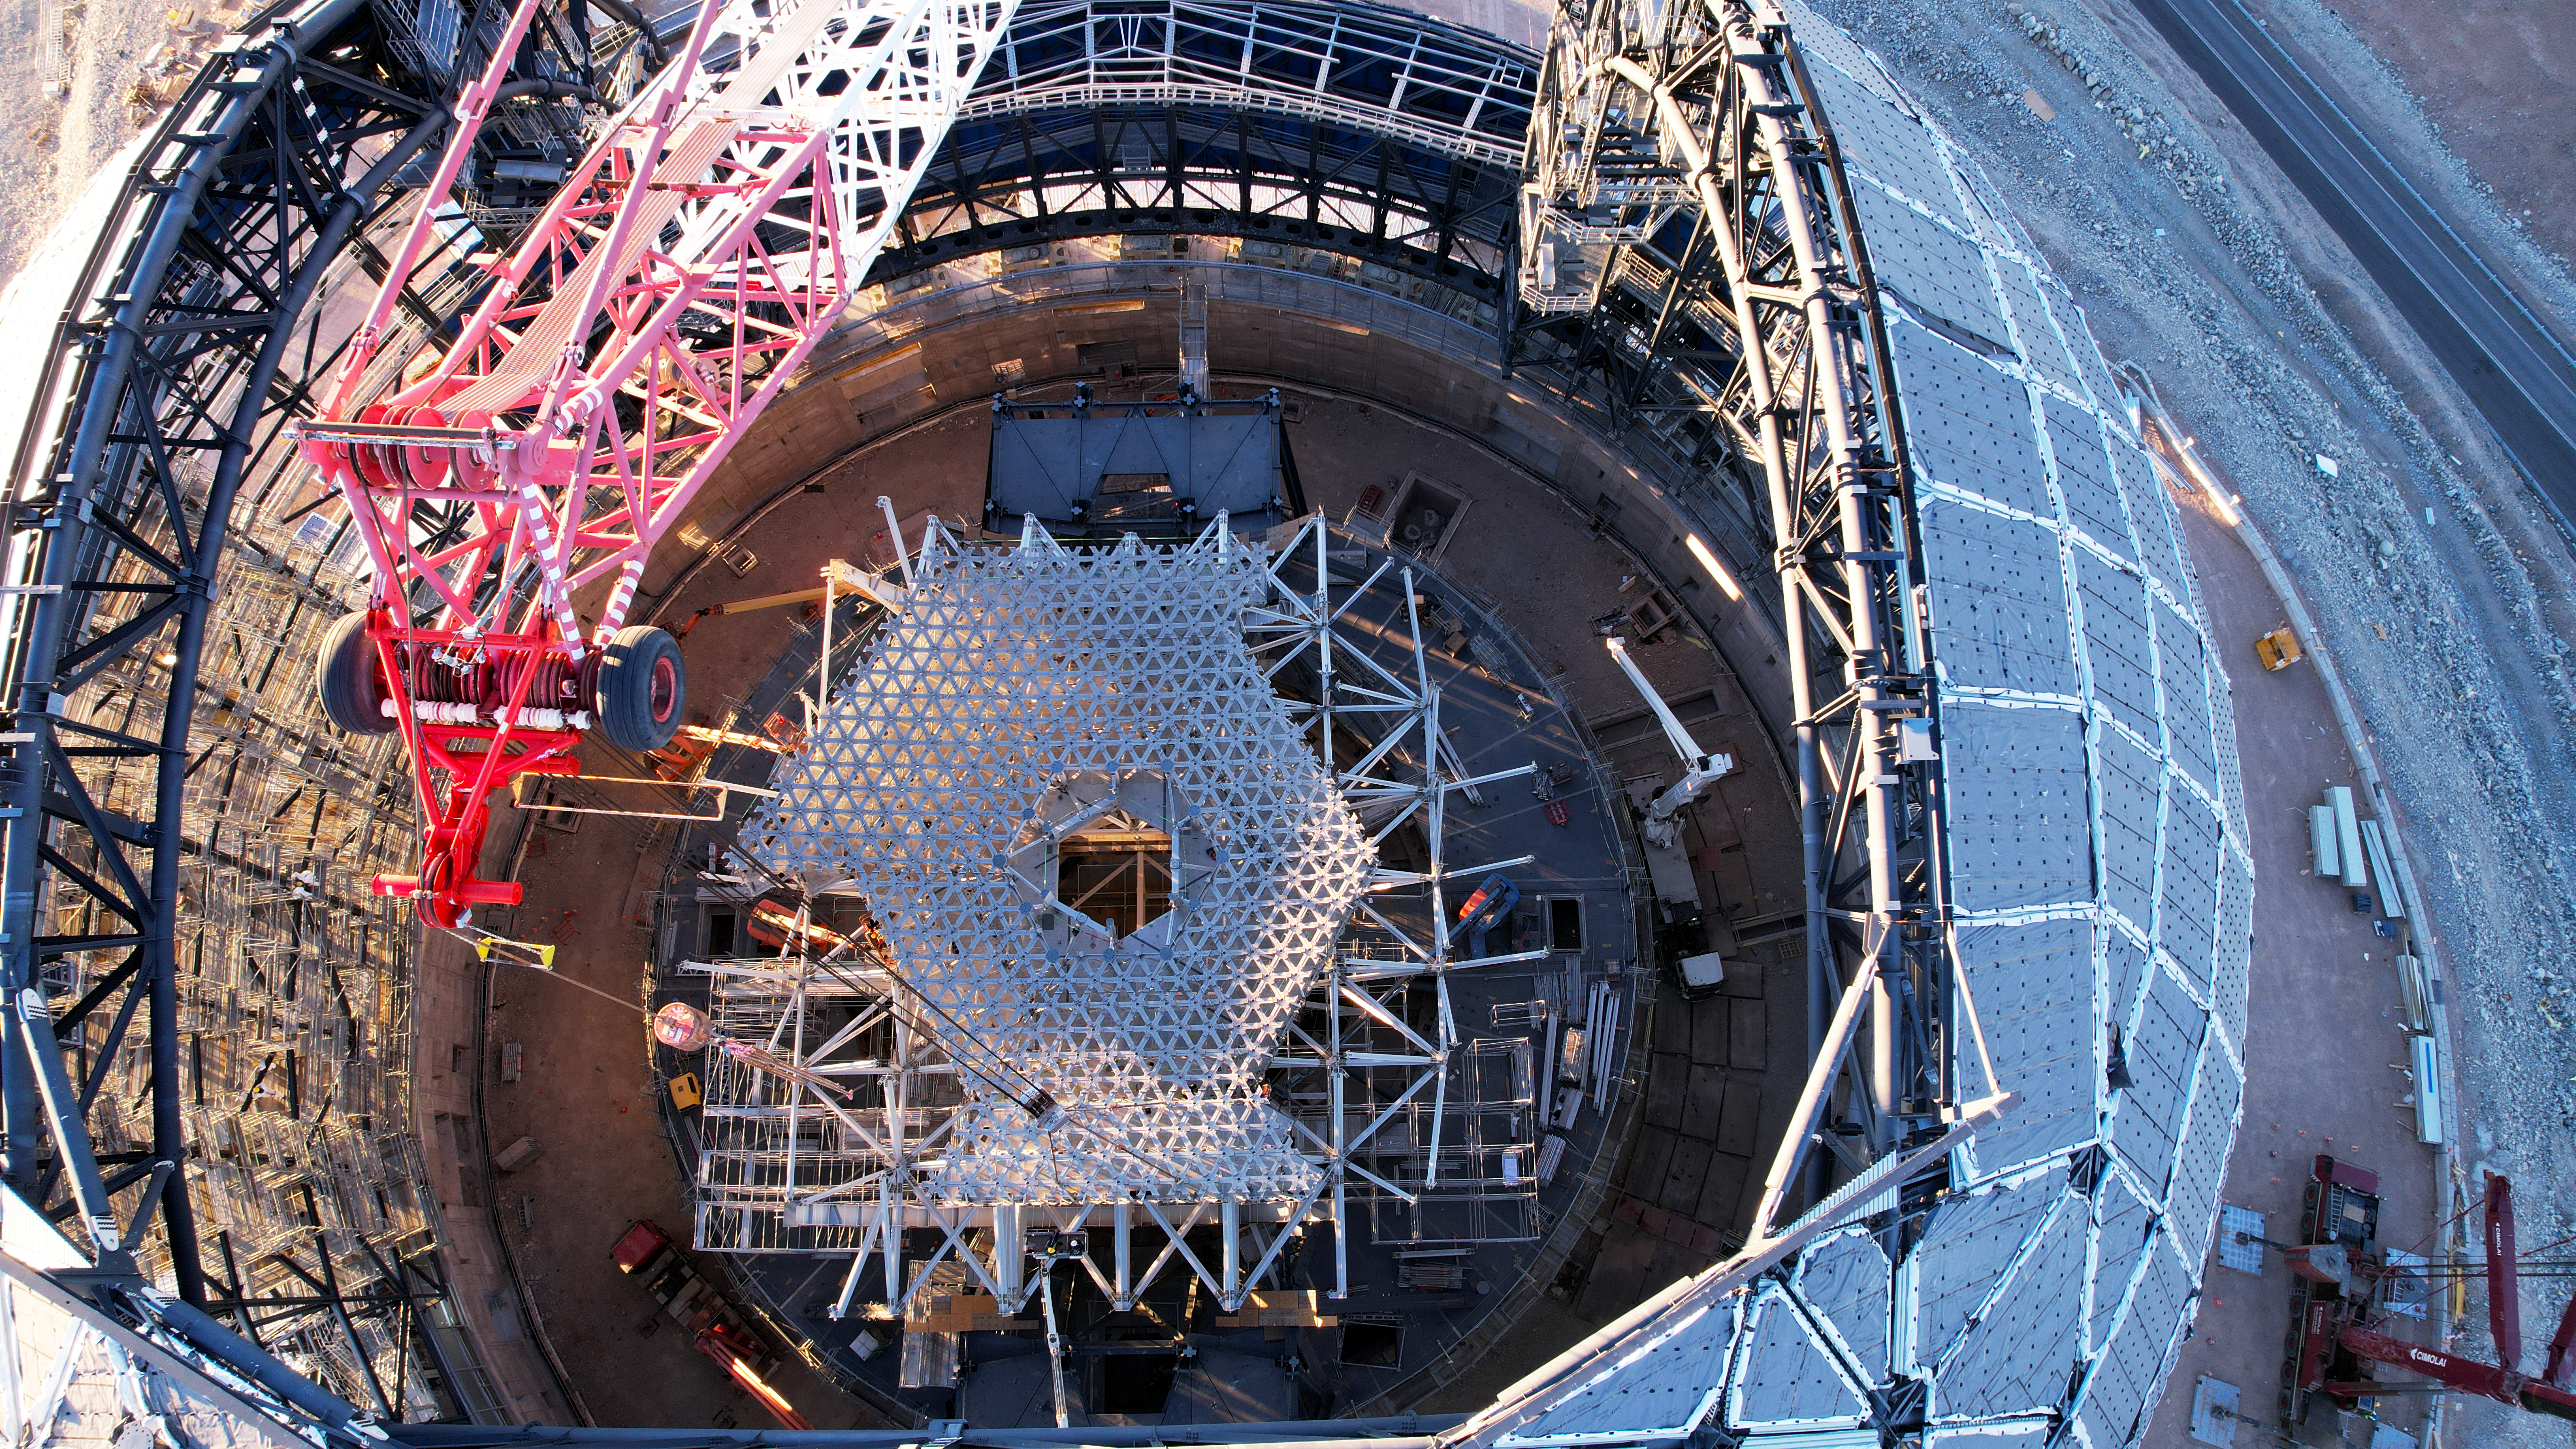

The M1 cell inside of the ELT dome

This drone image from July 2024 shows a top view of the partly-constructed dome of ESO’s Extremely Large Telescope, on Cerro Armazones in the Chilean Atacama Desert. The white lattice structure inside shows the progress of the construction of the M1 cell, which will eventually seat the telescope’s enormous primary mirror, M1. The hole in the middle will house the central tower, which will hold the M3, M4, and M5 mirrors.

Credit: ESO/G. Vecchia